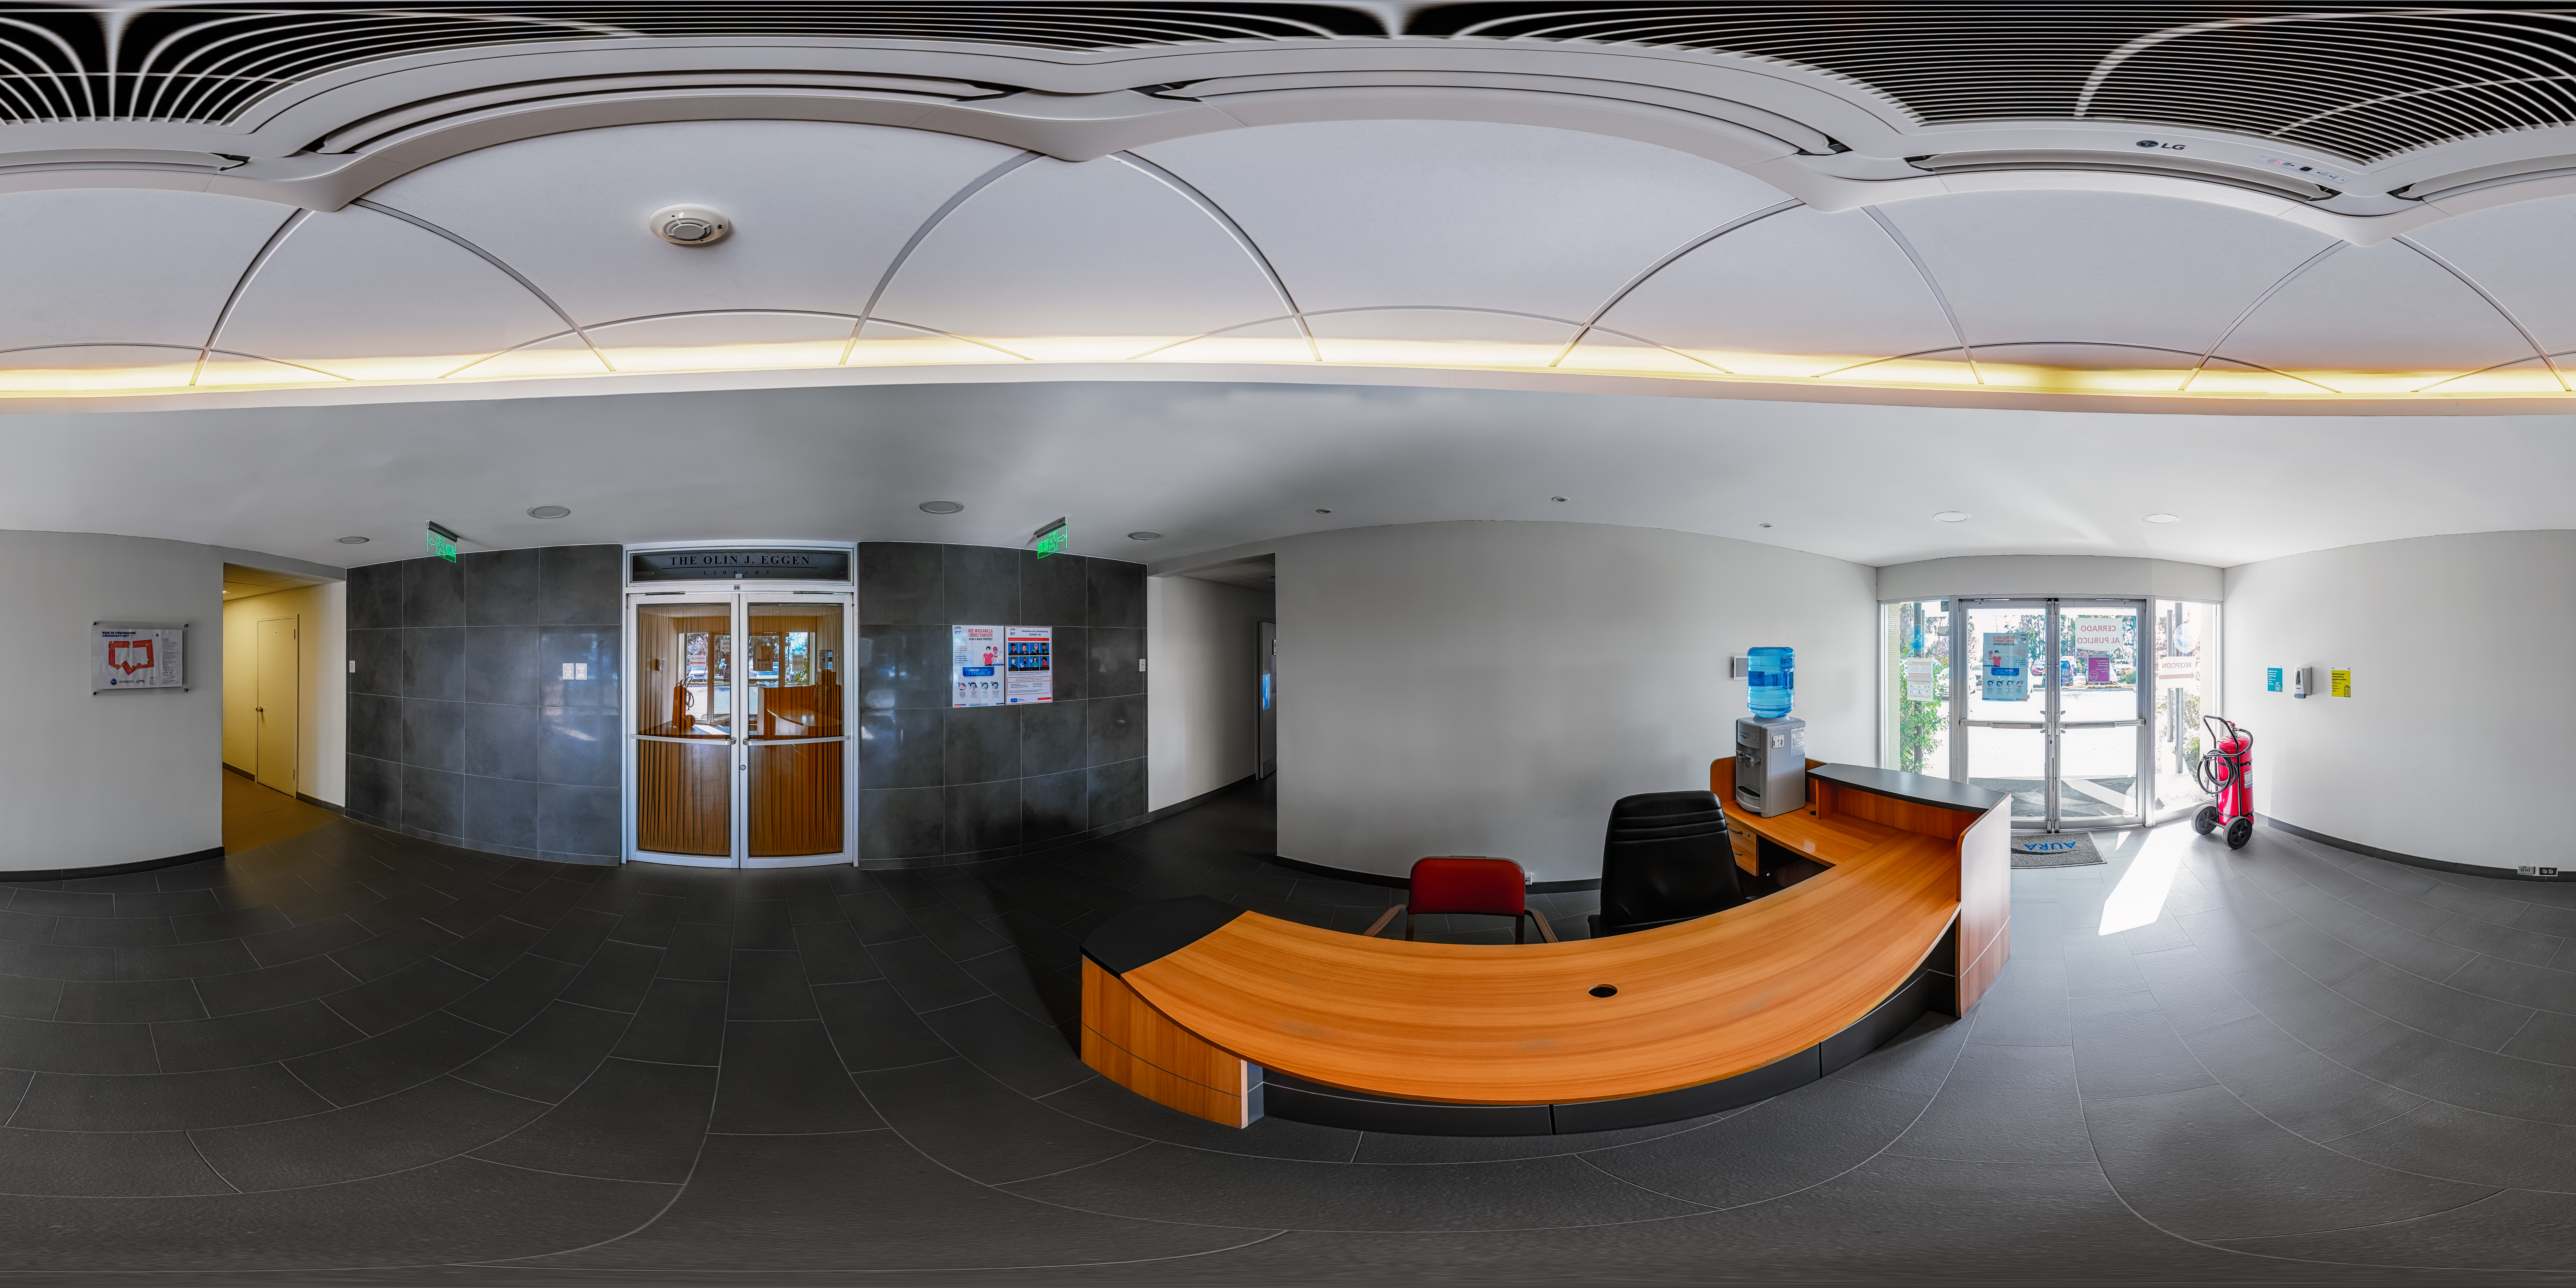

AURA Recinto Building B 360 Panorama

A 360 panorama view of the AURA Recinto Building B in La Serena, Chile.

Credit: NOIRLab/NSF/AURA/P. Horálek